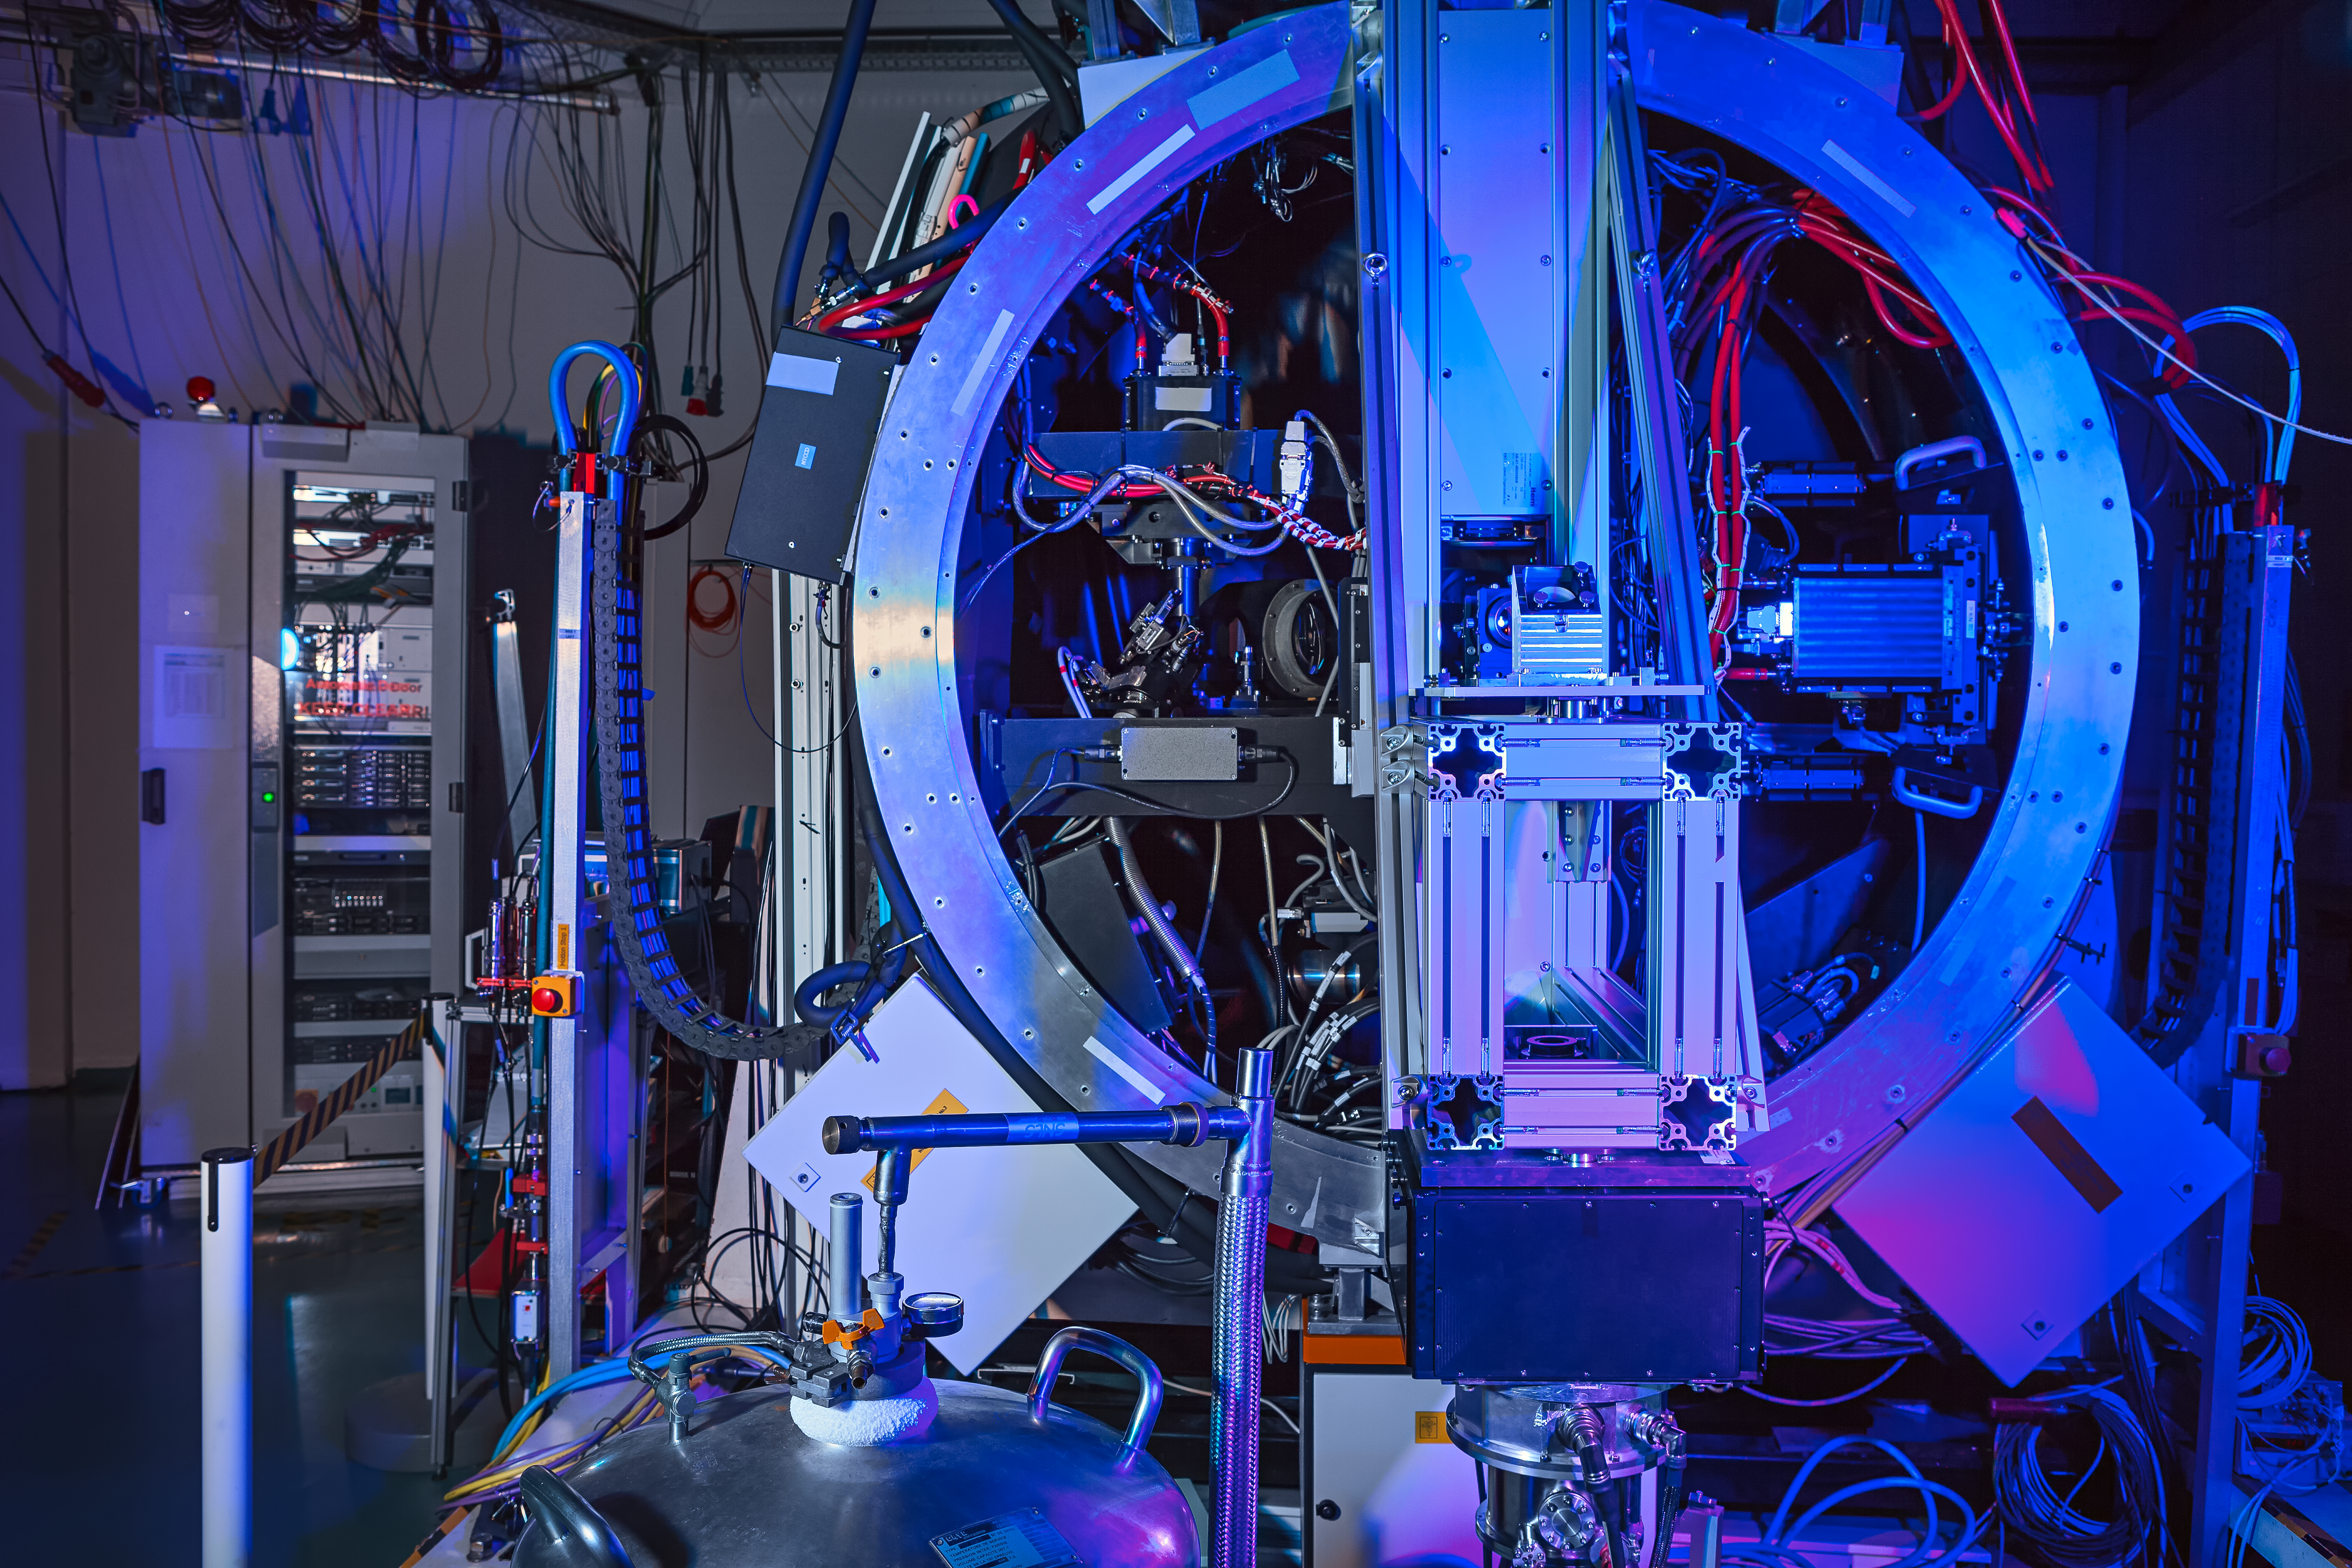

Green light for GALACSI's blue glow

The GALACSI instrument has been thoroughly tested in ESO's headquarters, and will now be shipped to Chile.

Credit: ESO/M. Zamani